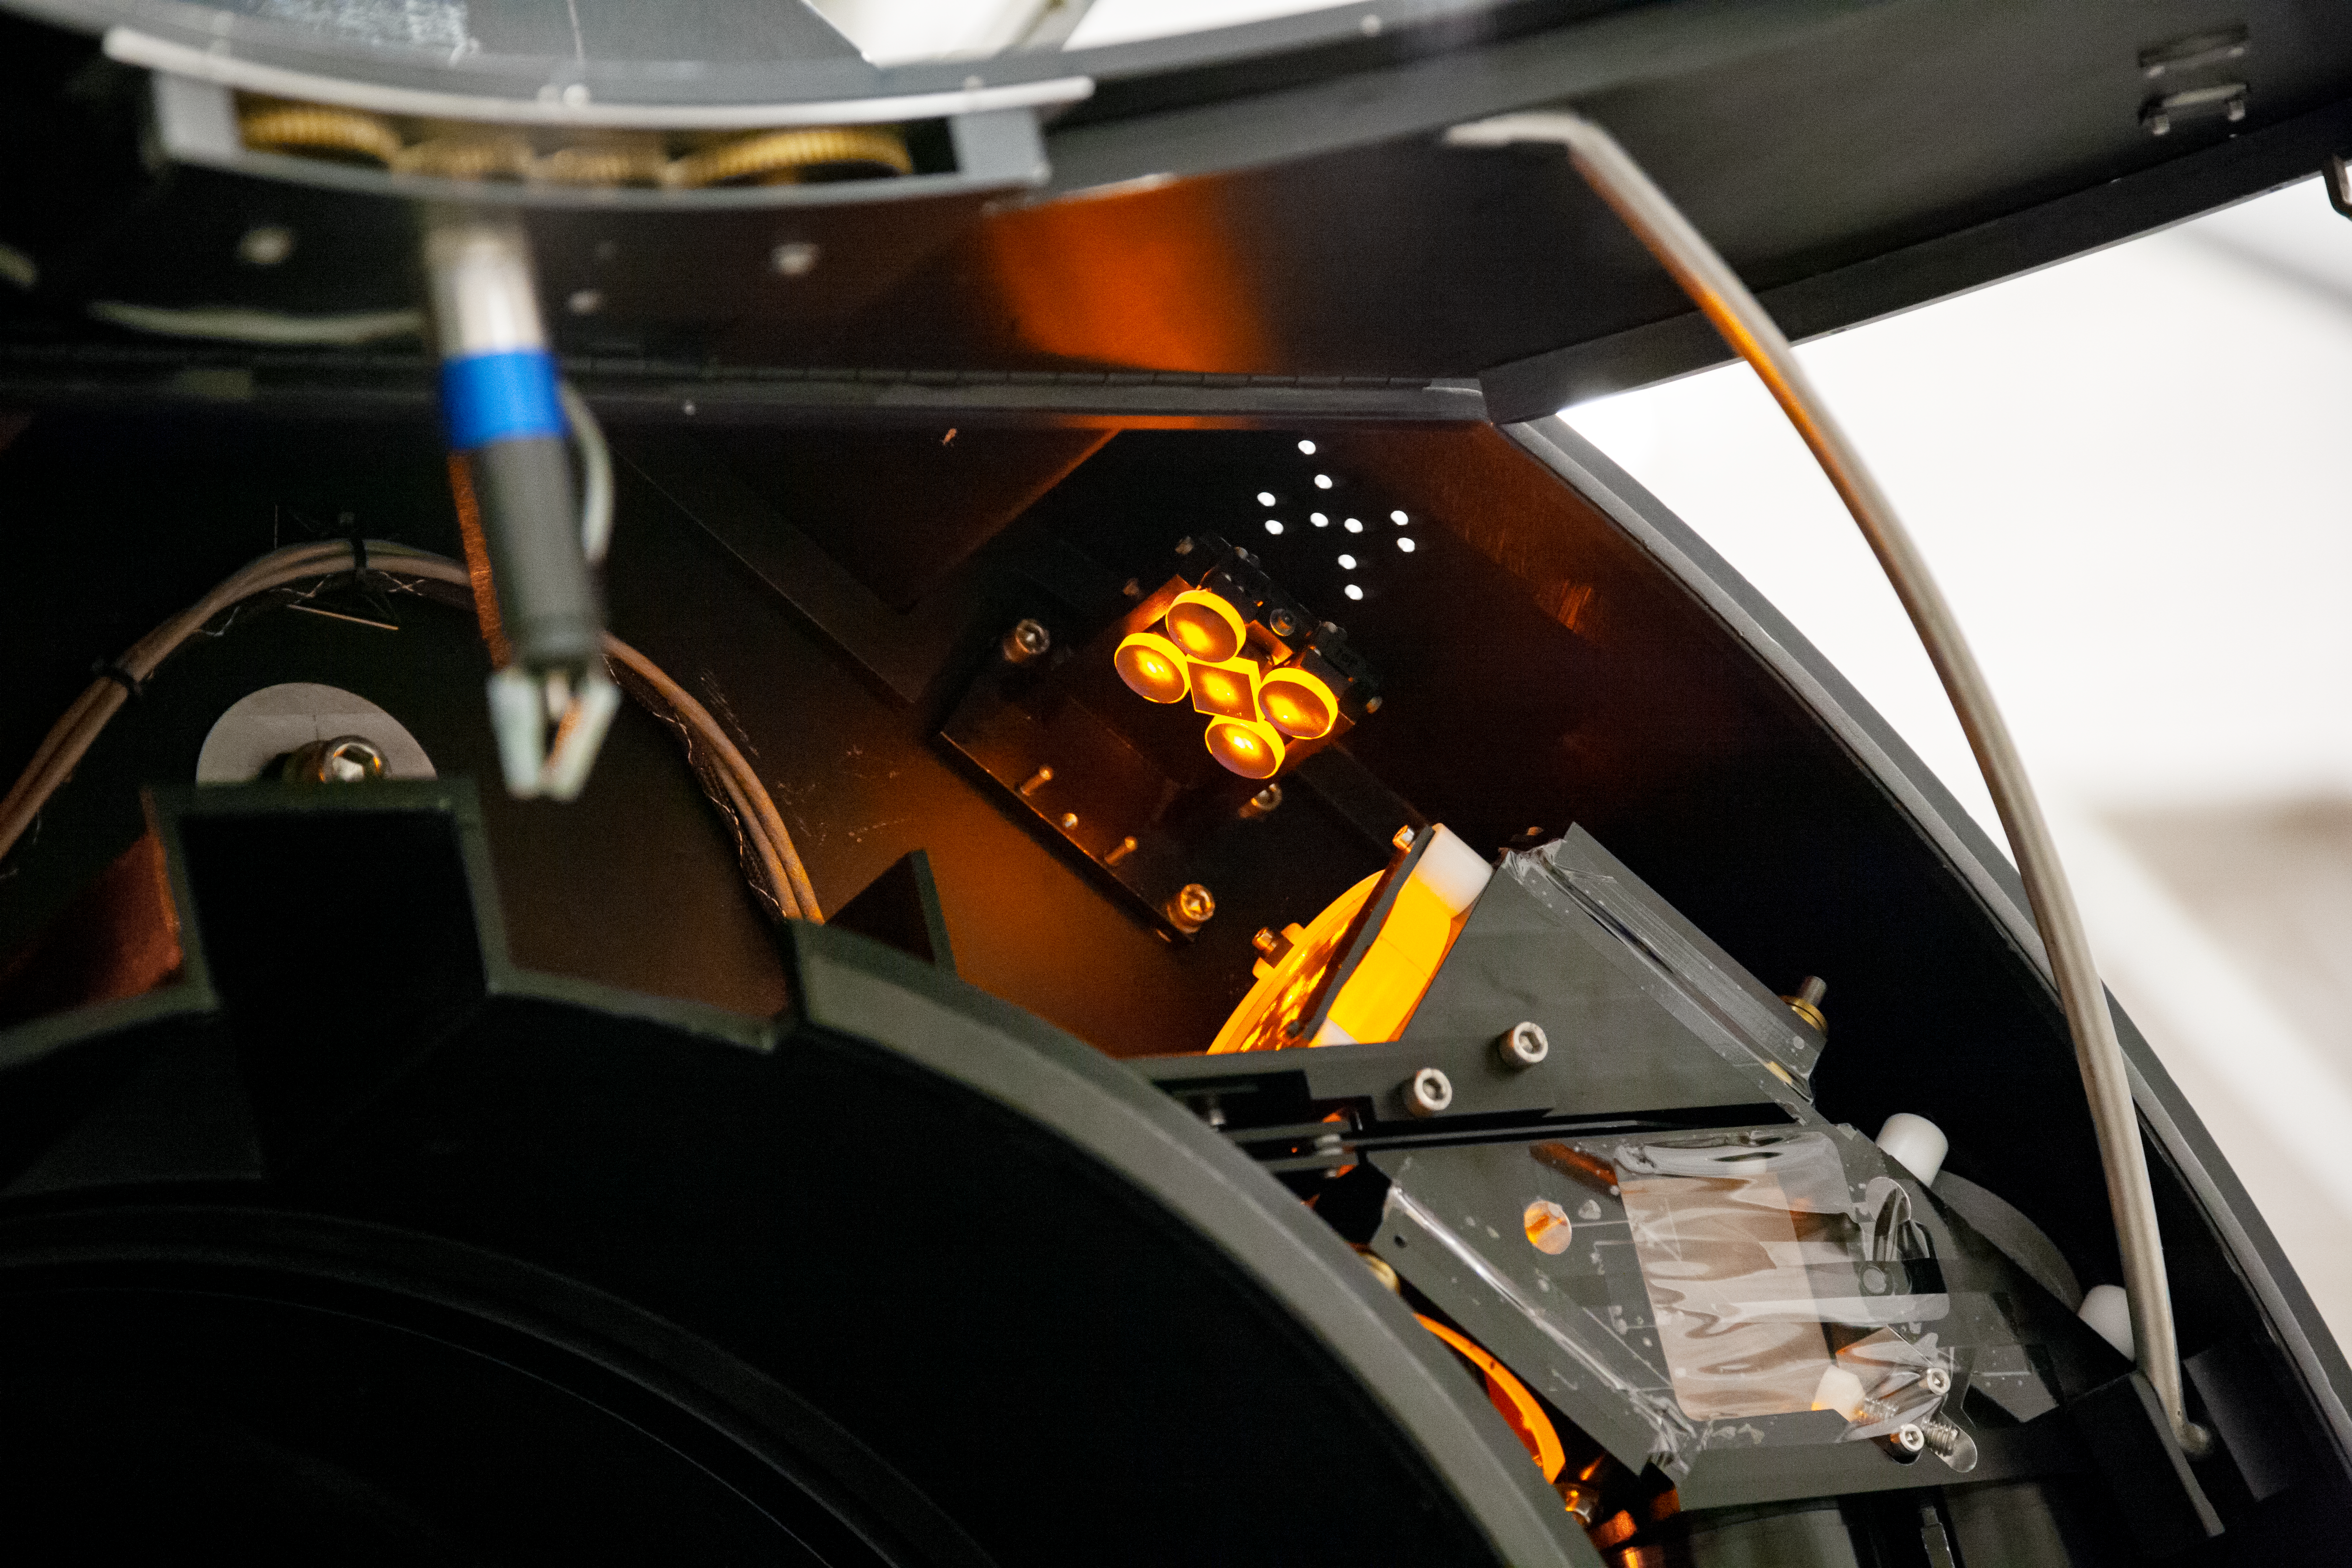

Forming a Laser Guide Star Constellation

A detailed view that shows how its formed the constellation of five laser guide stars of the Gemini Multi-Conjugate Adaptive Optics System, at the Beam Transfer Optics (BTO) system located in the telescope's structure.

Credit: International Gemini Observatory/NOIRLab/NSF/AURA/Manuel Paredes